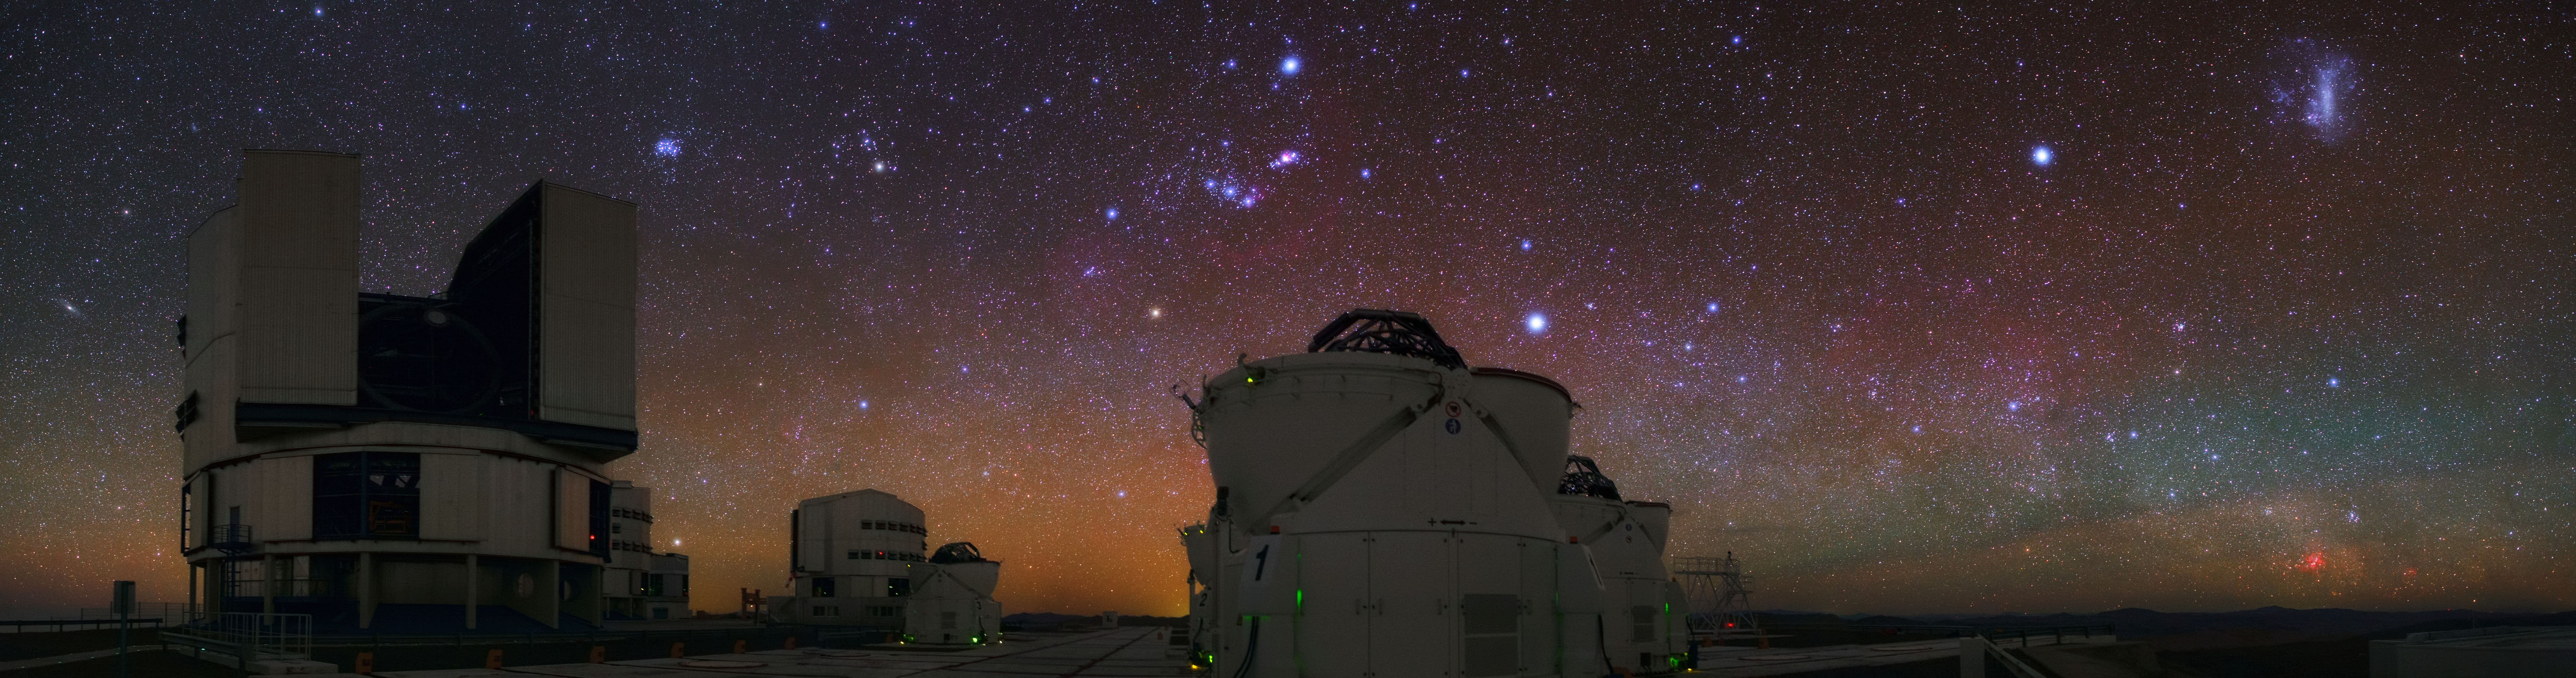

Colourful VLT panorama

This stunning panorama by ESO Photo Ambassador, Babak Tafreshi, shows a very colourful night sky over Cerro Paranal, home to ESO's Very Large Telescope (VLT). The prominent constellation of Orion can be seen with its striking belt which points down to Sirius (the brightest star in the night sky) and one of the 1.8-metre Auxiliary Telescopes (ATs). A hint of the Orion nebula and the red supergiant, Betelgeuse can also be seen. To the right of the image is the bright, Large Magellanic Cloud.

Credit: ESO/B. Tafreshi (twanight.org)